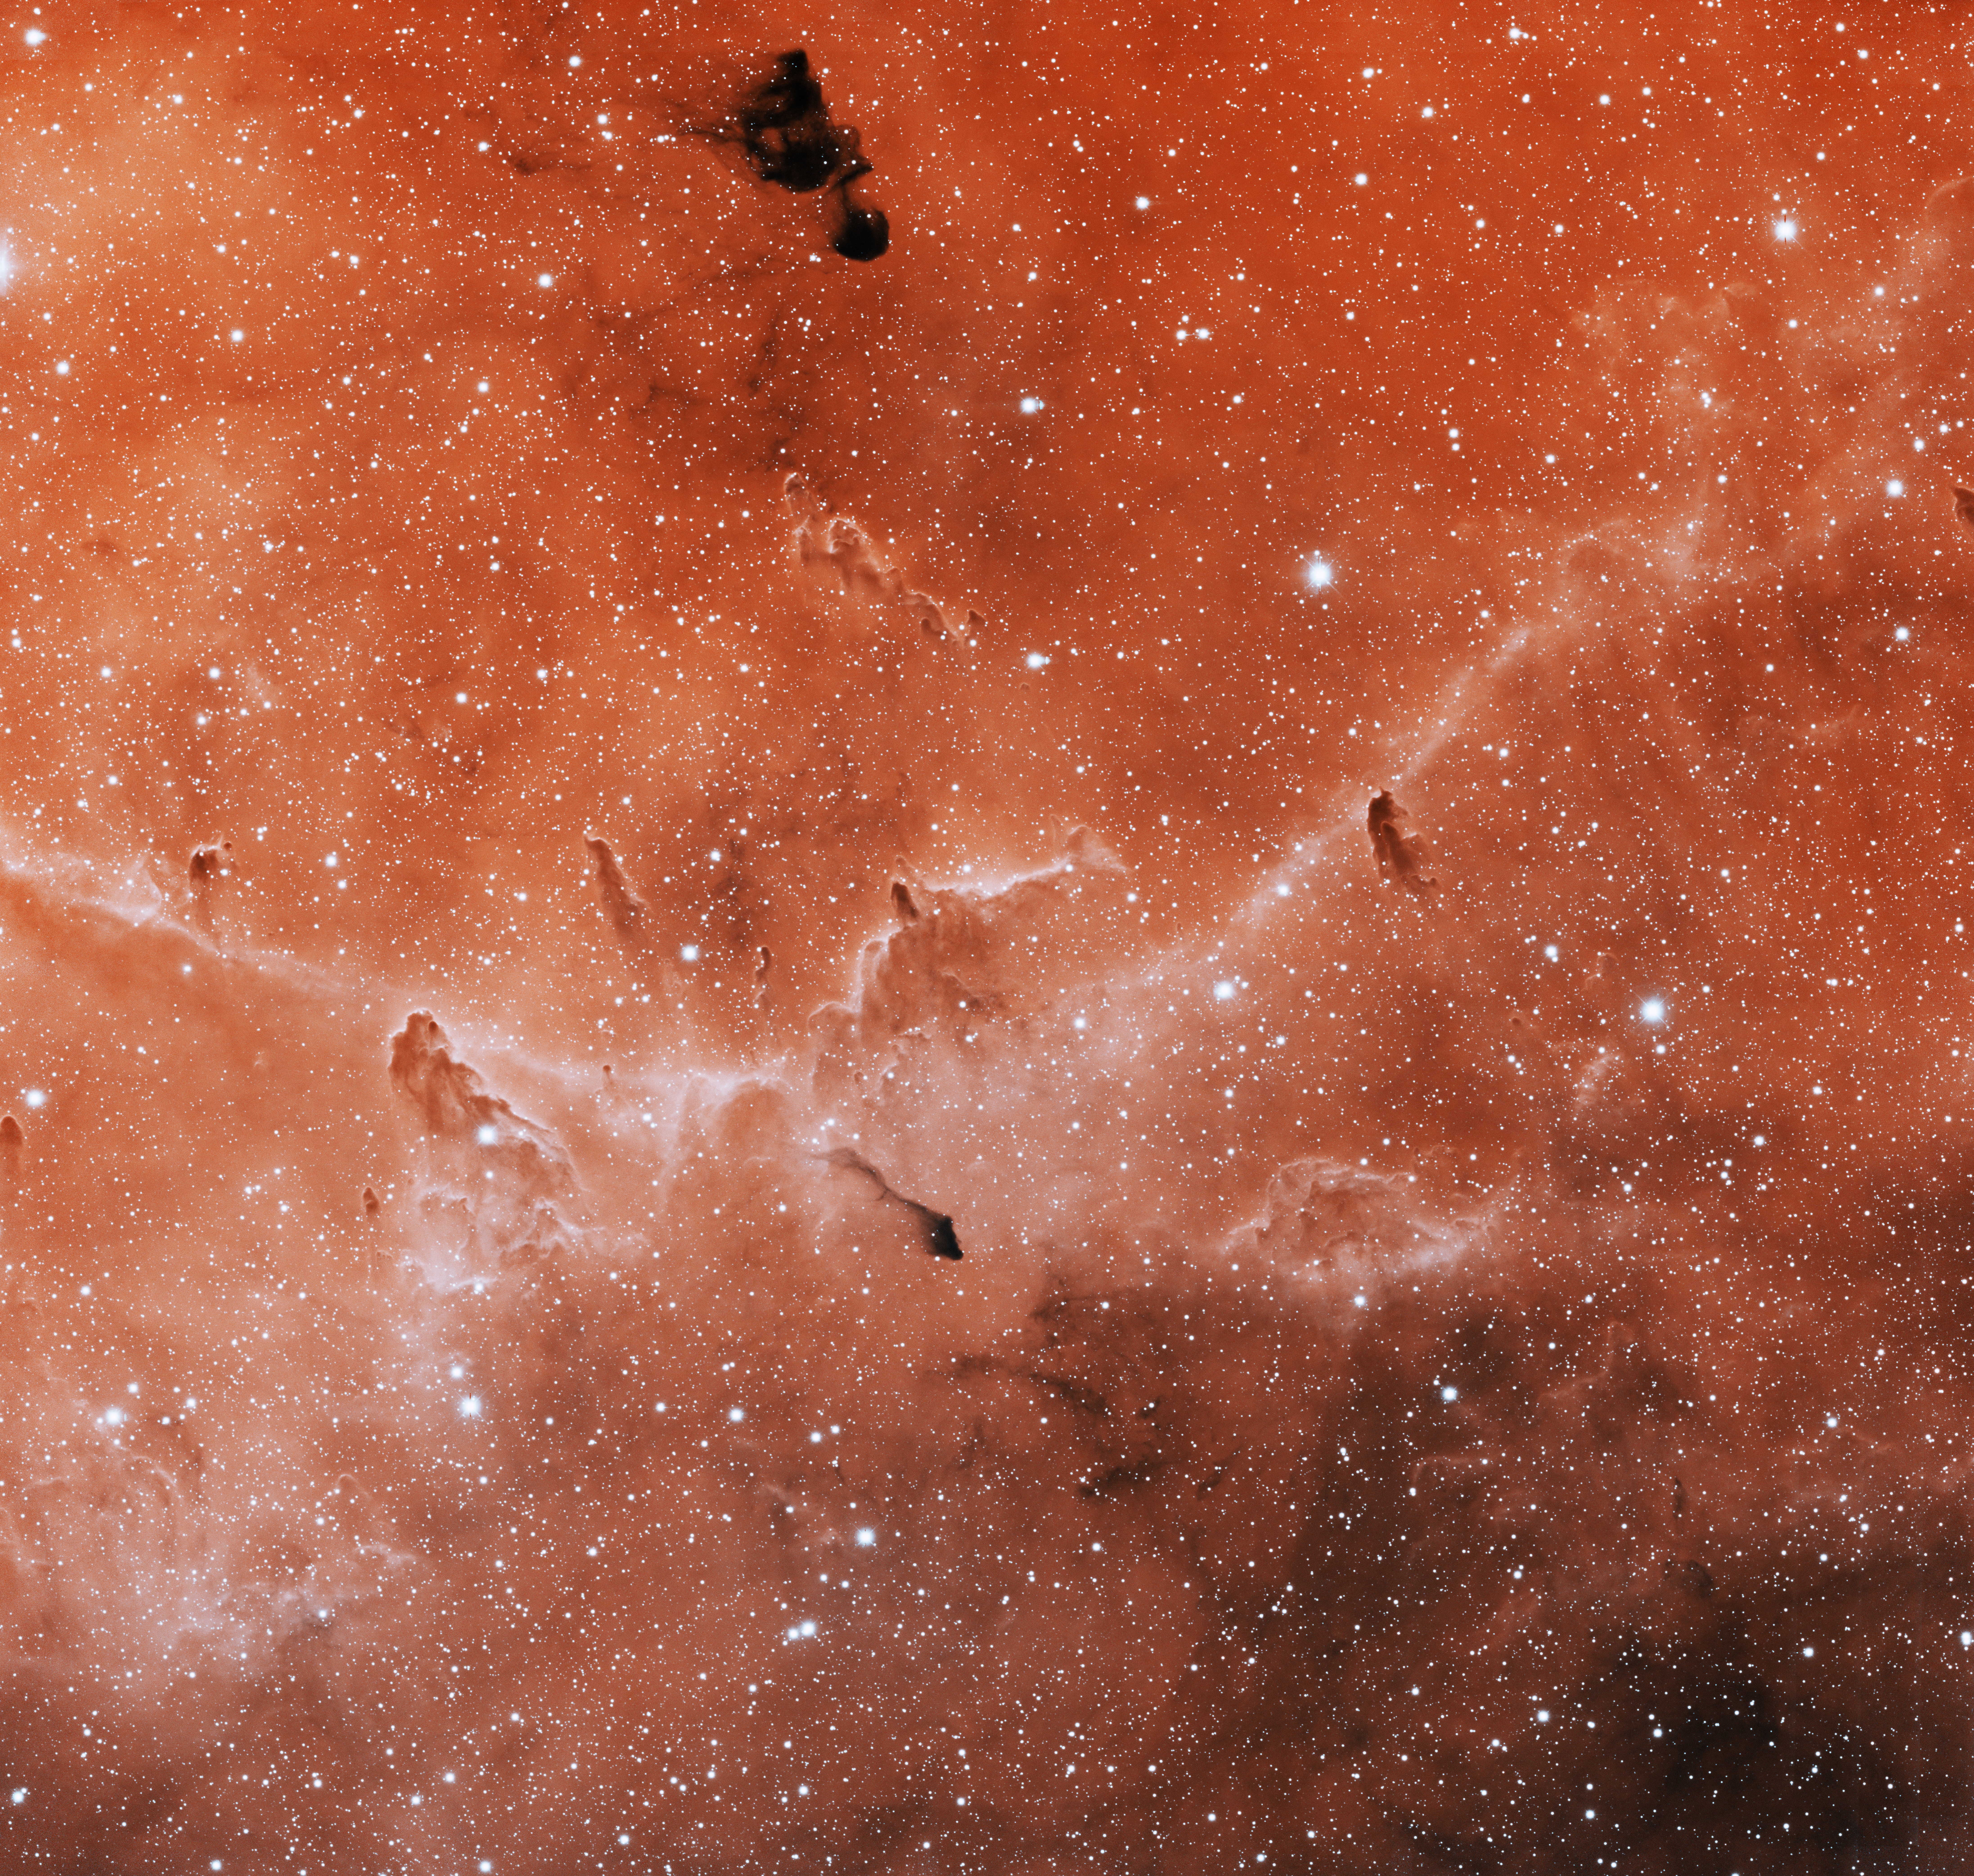

IC 1396 Southeast

This image was obtained with the wide-field view of the Mosaic camera on the Mayall 4-meter telescope at Kitt Peak National Observatory. IC 1396 is a giant emission nebula that is over 3 degrees in diameter. It is illuminated by a hot, massive O-type star (HD 206267) near its center. The star is not visible in this image- it is off of the top edge. This image is of a portion of IC 1396 in the south-eastern part of the nebula. It shows only about 5% of the entire nebula. Images of other parts of IC 1396 are also available in this gallery. The image was generated with observations in the Hydrogen alpha (red) and Sulphur [SII] (blue) filters. In this image, North is left, East is down.

Credit: T.A. Rector (University of Alaska Anchorage), H. Schweiker & S. Pakzad (NOIRLab/NSF/AURA)